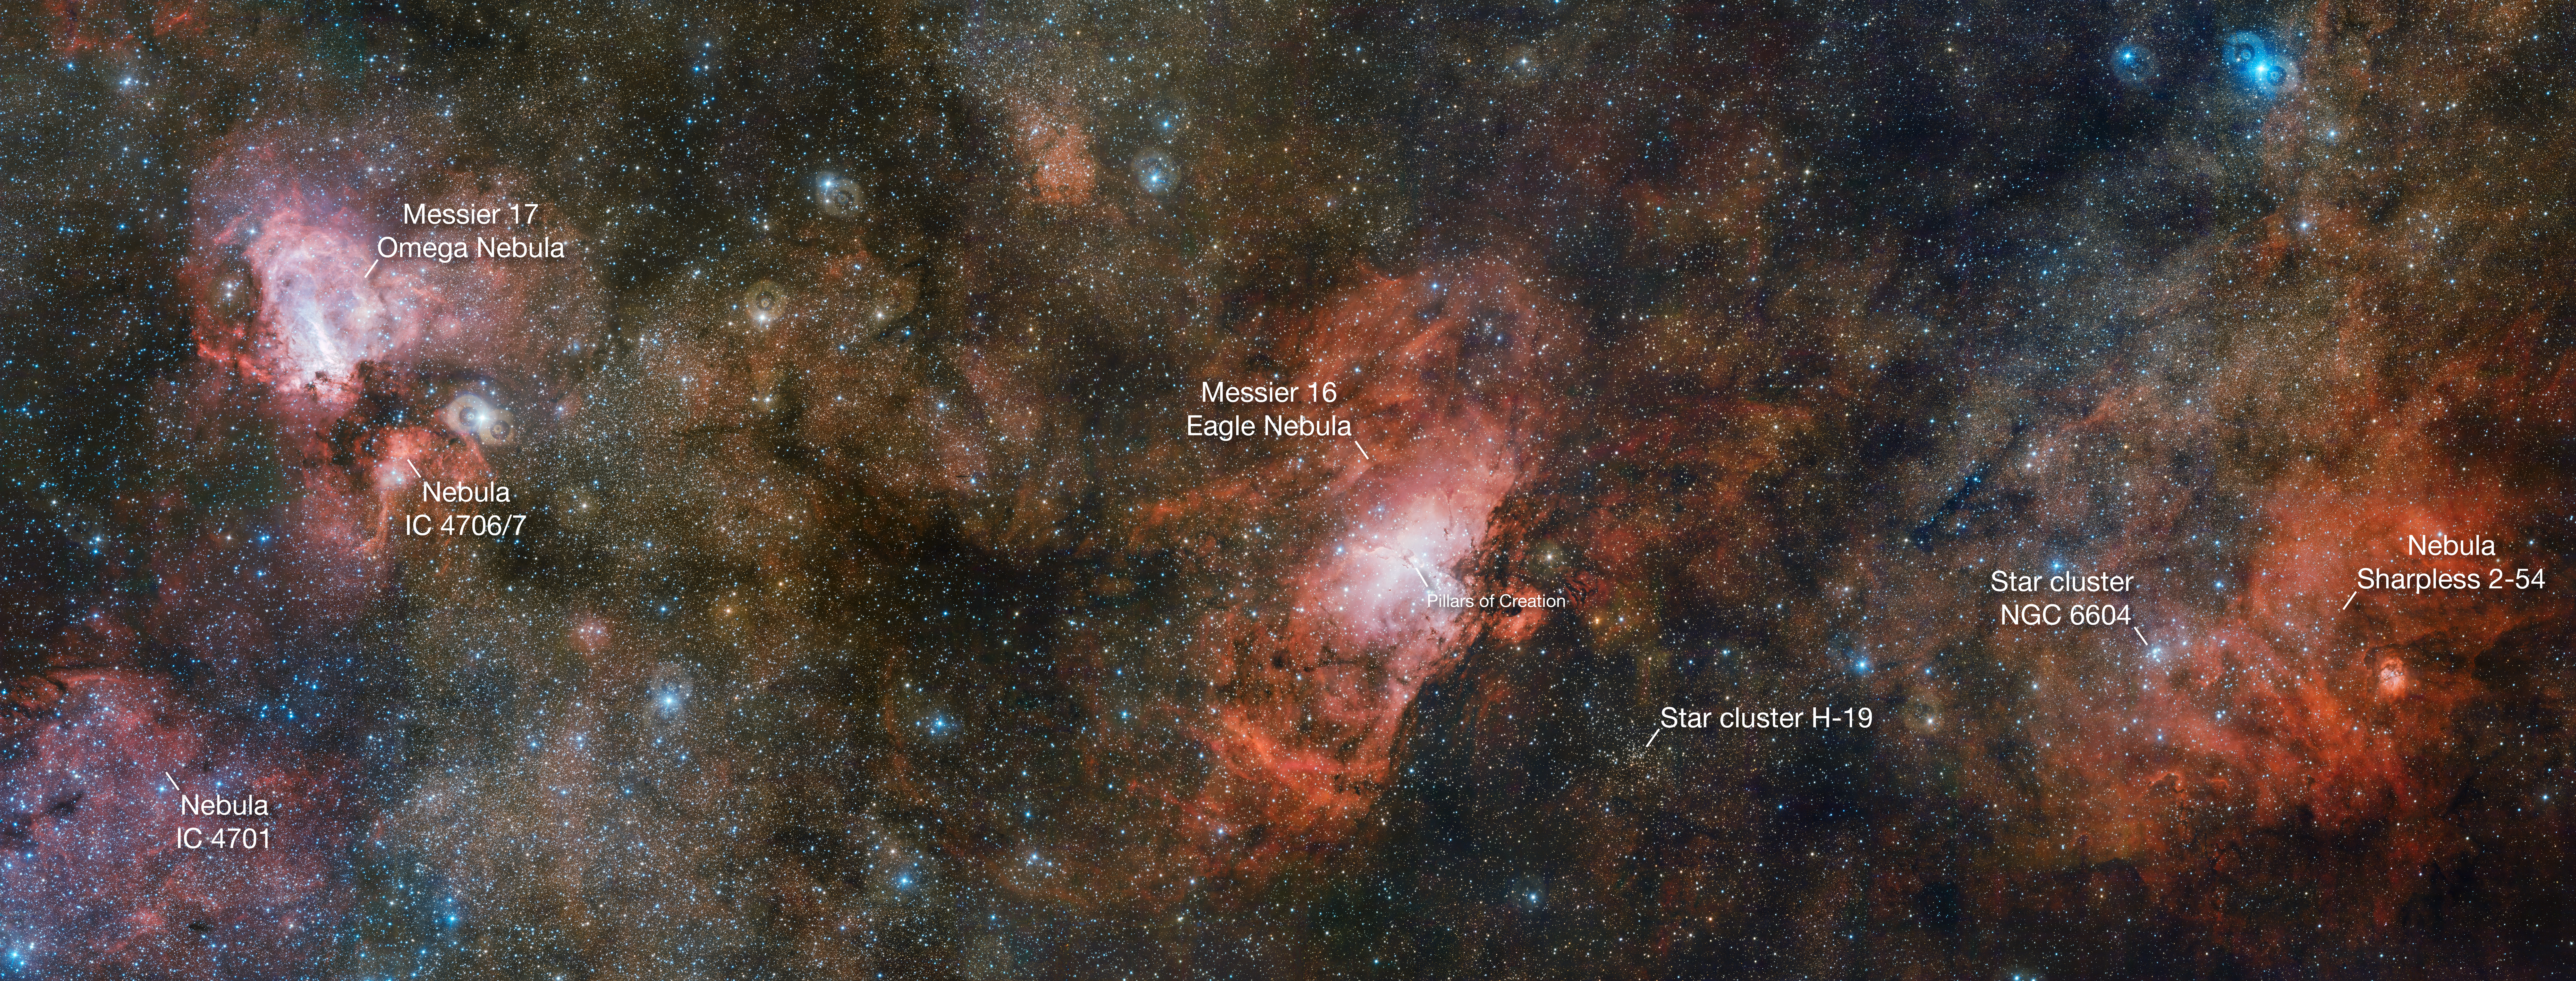

The VST captures three spectacular nebulae in one image (annotated)

Two of the sky’s more famous residents share the stage with a lesser-known neighbour in this enormous three gigapixel image from ESO’s VLT Survey Telescope (VST). On the right lies the faint, glowing cloud of gas called Sharpless 2-54, the iconic Eagle Nebula (Messier 16) is in the centre, and the Omega Nebula (Messier 17) to the left. This cosmic trio makes up just a portion of a vast complex of gas and dust within which new stars are springing to life and illuminating their surroundings.

This finding chart does not show all the glory of this picture — the full-resolution version without annotations is available here.

Credit: ESO